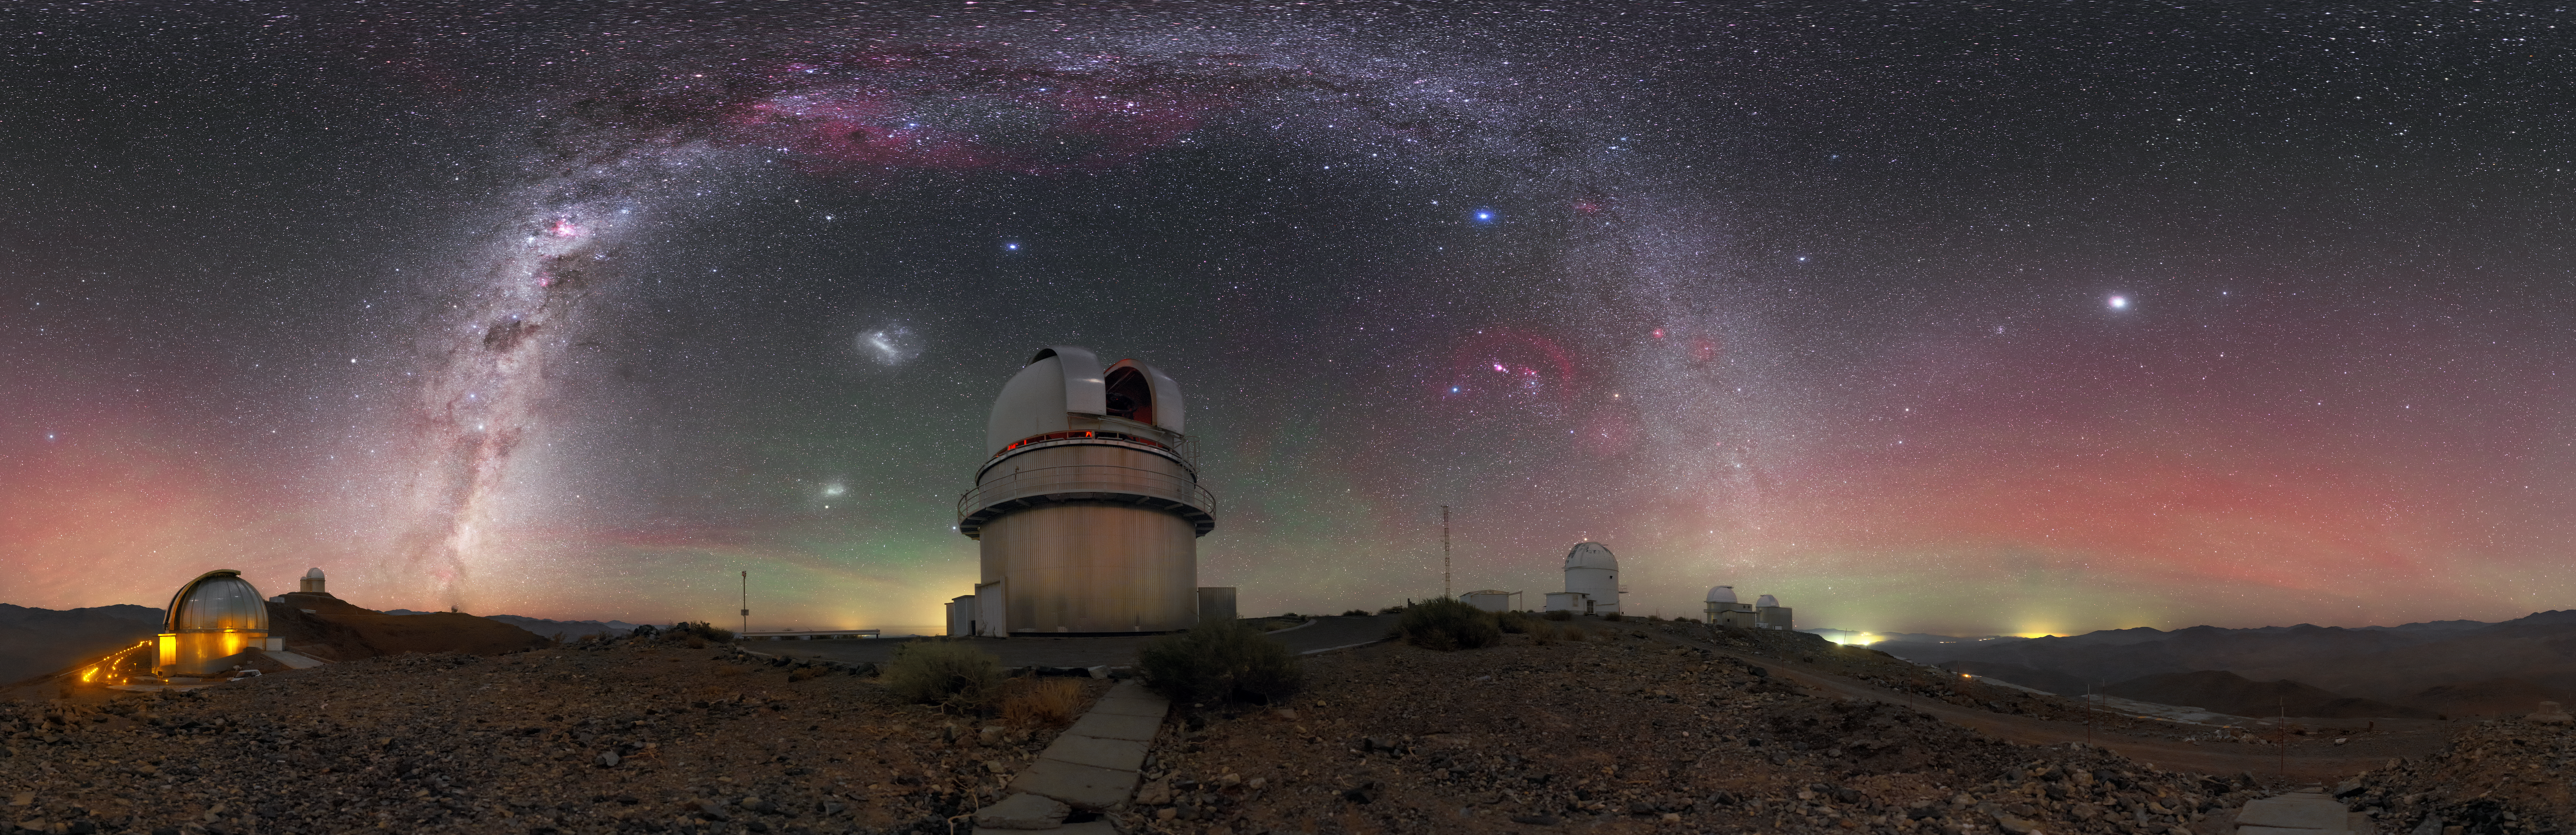

La Silla’s Great Dane

This week’s featured image highlights a handful of the telescopes residing at ESO’s La Silla Observatory in northern Chile. The star of the show, framed perfectly by the beautiful arch of the Milky Way, sits directly in the middle of the photograph — the Danish 1.54-metre telescope.

Operational since 1979, this trusty telescope has helped astronomers to make all kinds of cosmic discoveries, from understanding more about violently merging neutron stars to detecting planets around other stars. It now performs follow-up observations of gamma-ray bursts, some of the most energetic events in the Universe.

This image, taken by ESO Photo Ambassador Petr Horálek, shows the heart of the Milky Way, both the Large and Small Magellanic Clouds, the constellations of Orion (The Hunter) and the Southern Cross, and the glare of distant settlements, all of which create vibrant bursts and flashes of colour across the frame. Towards the distant horizon, hues of red and green light up the sky — these colours are produced by a phenomenon called airglow.

Credit: P. Horálek/ESO